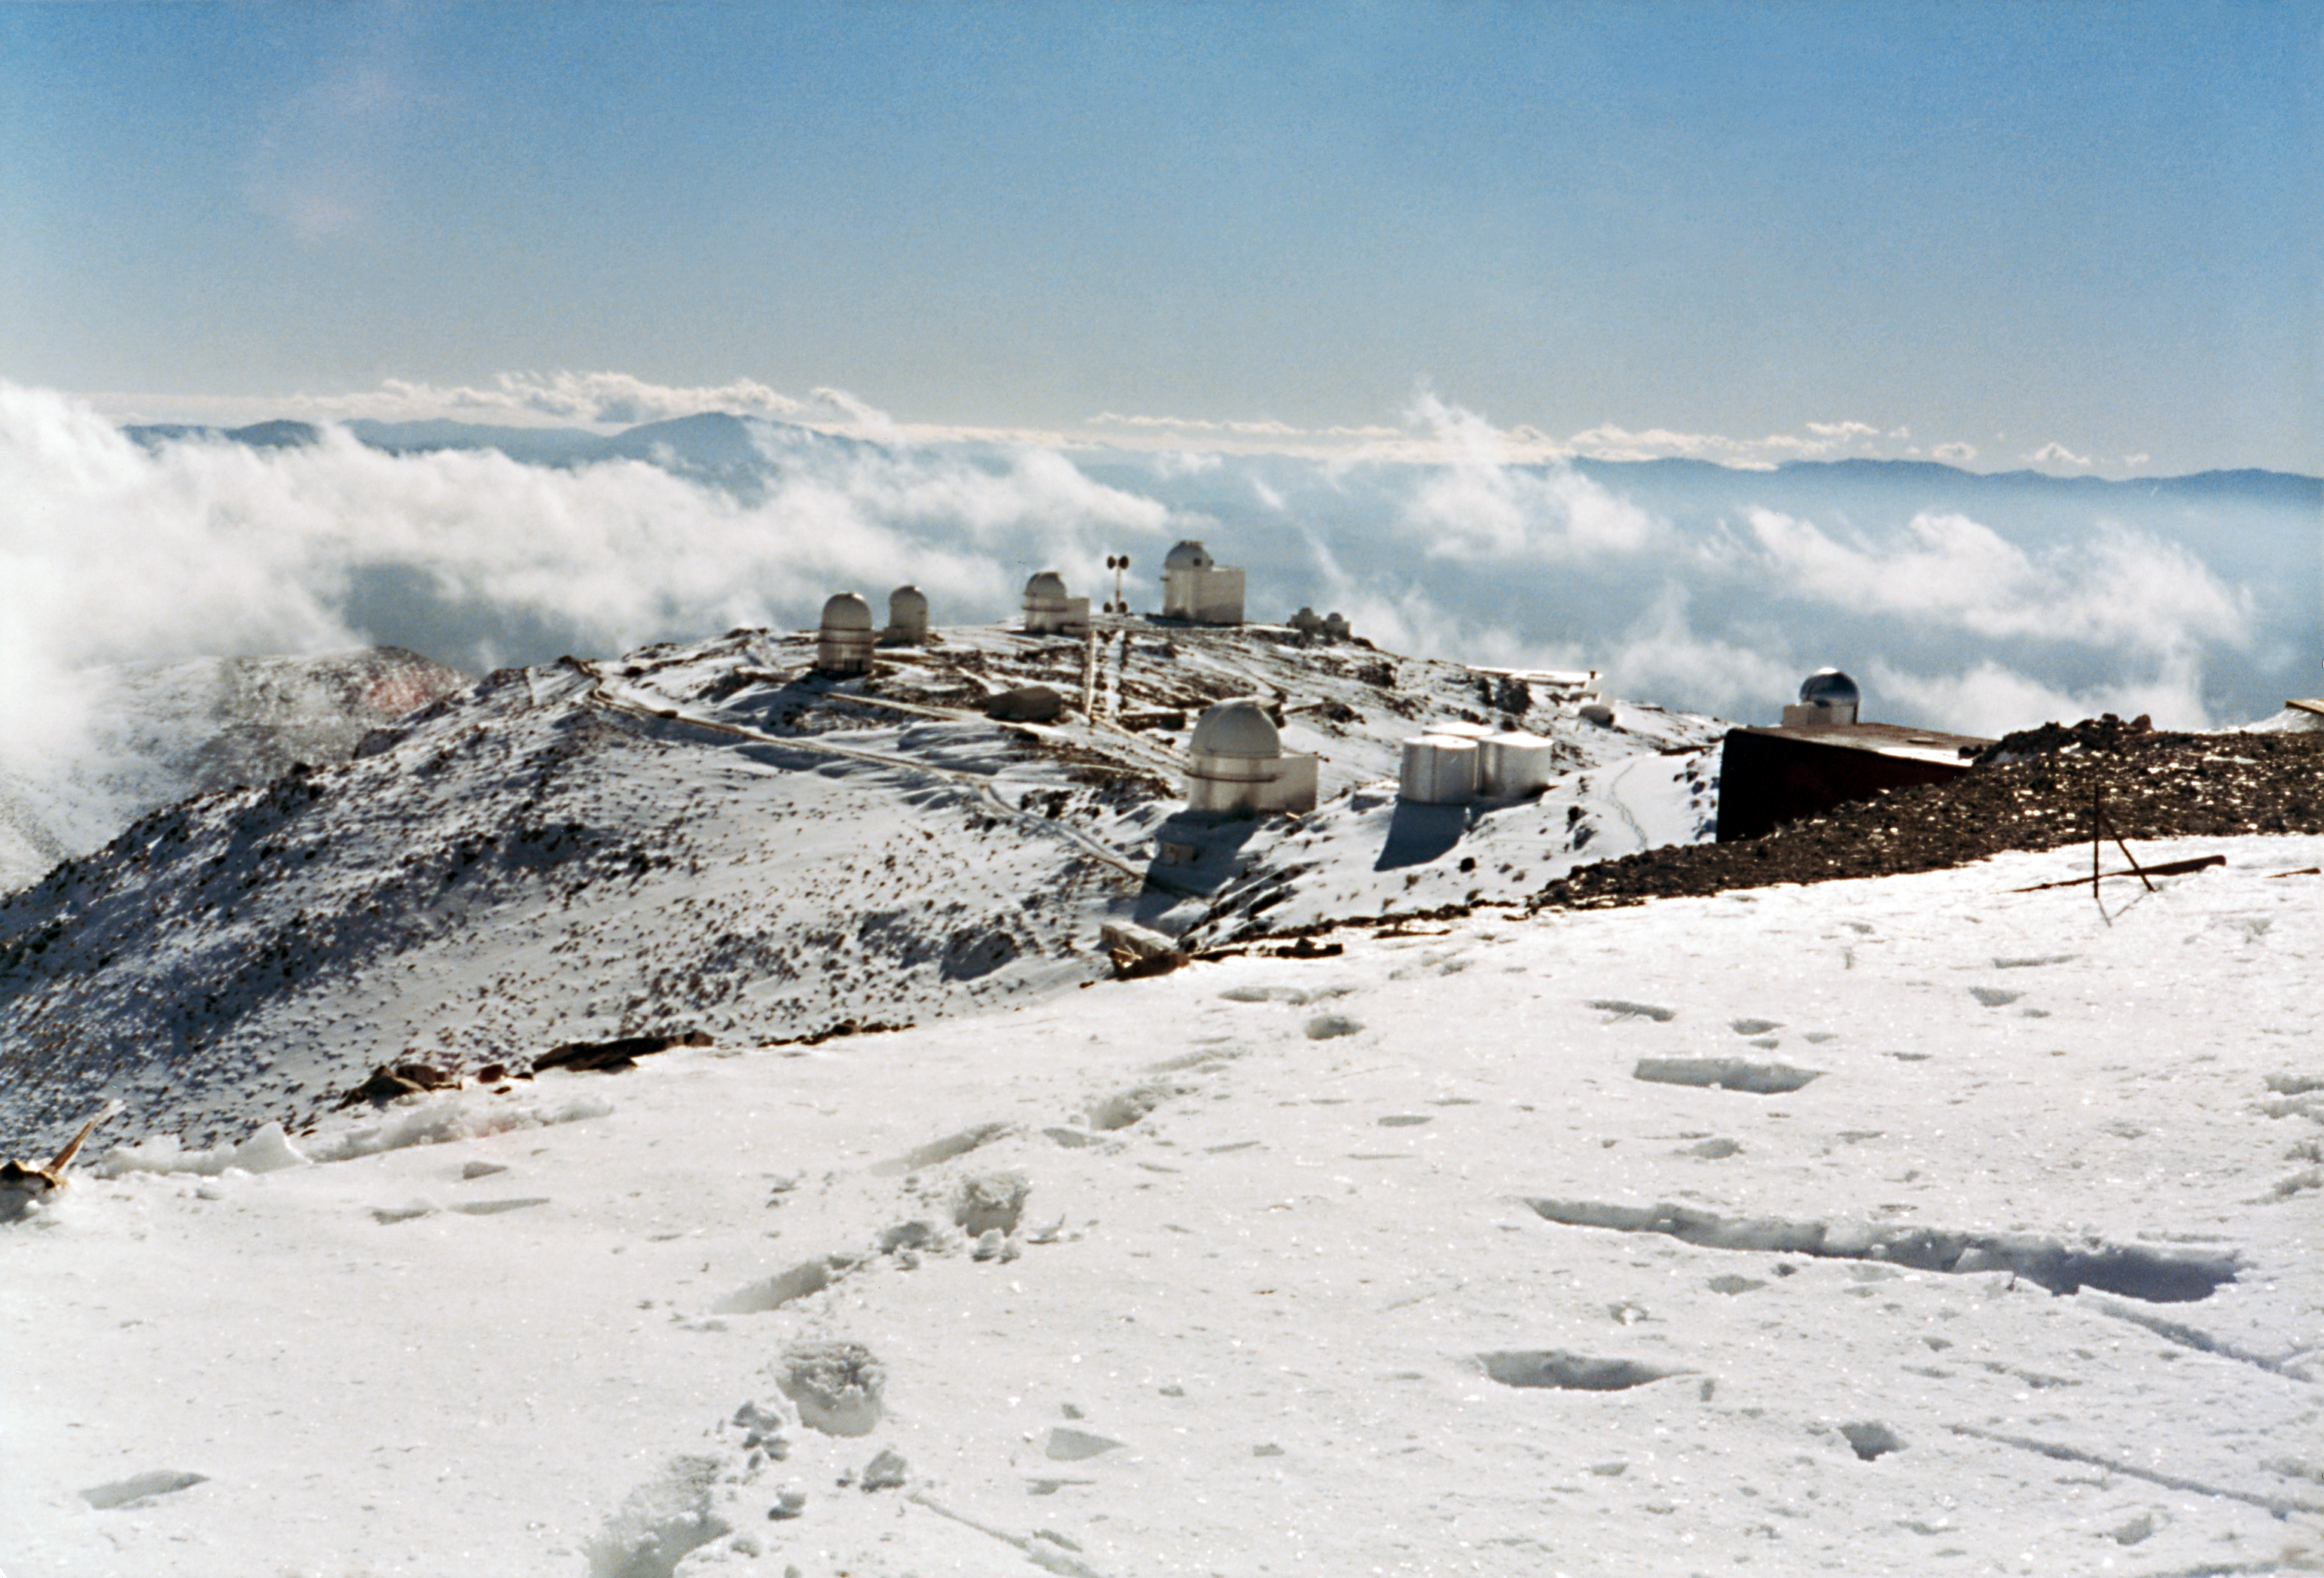

Snowstorm

La Silla after a snow storm.

Credit: ESO/S. Laustsen